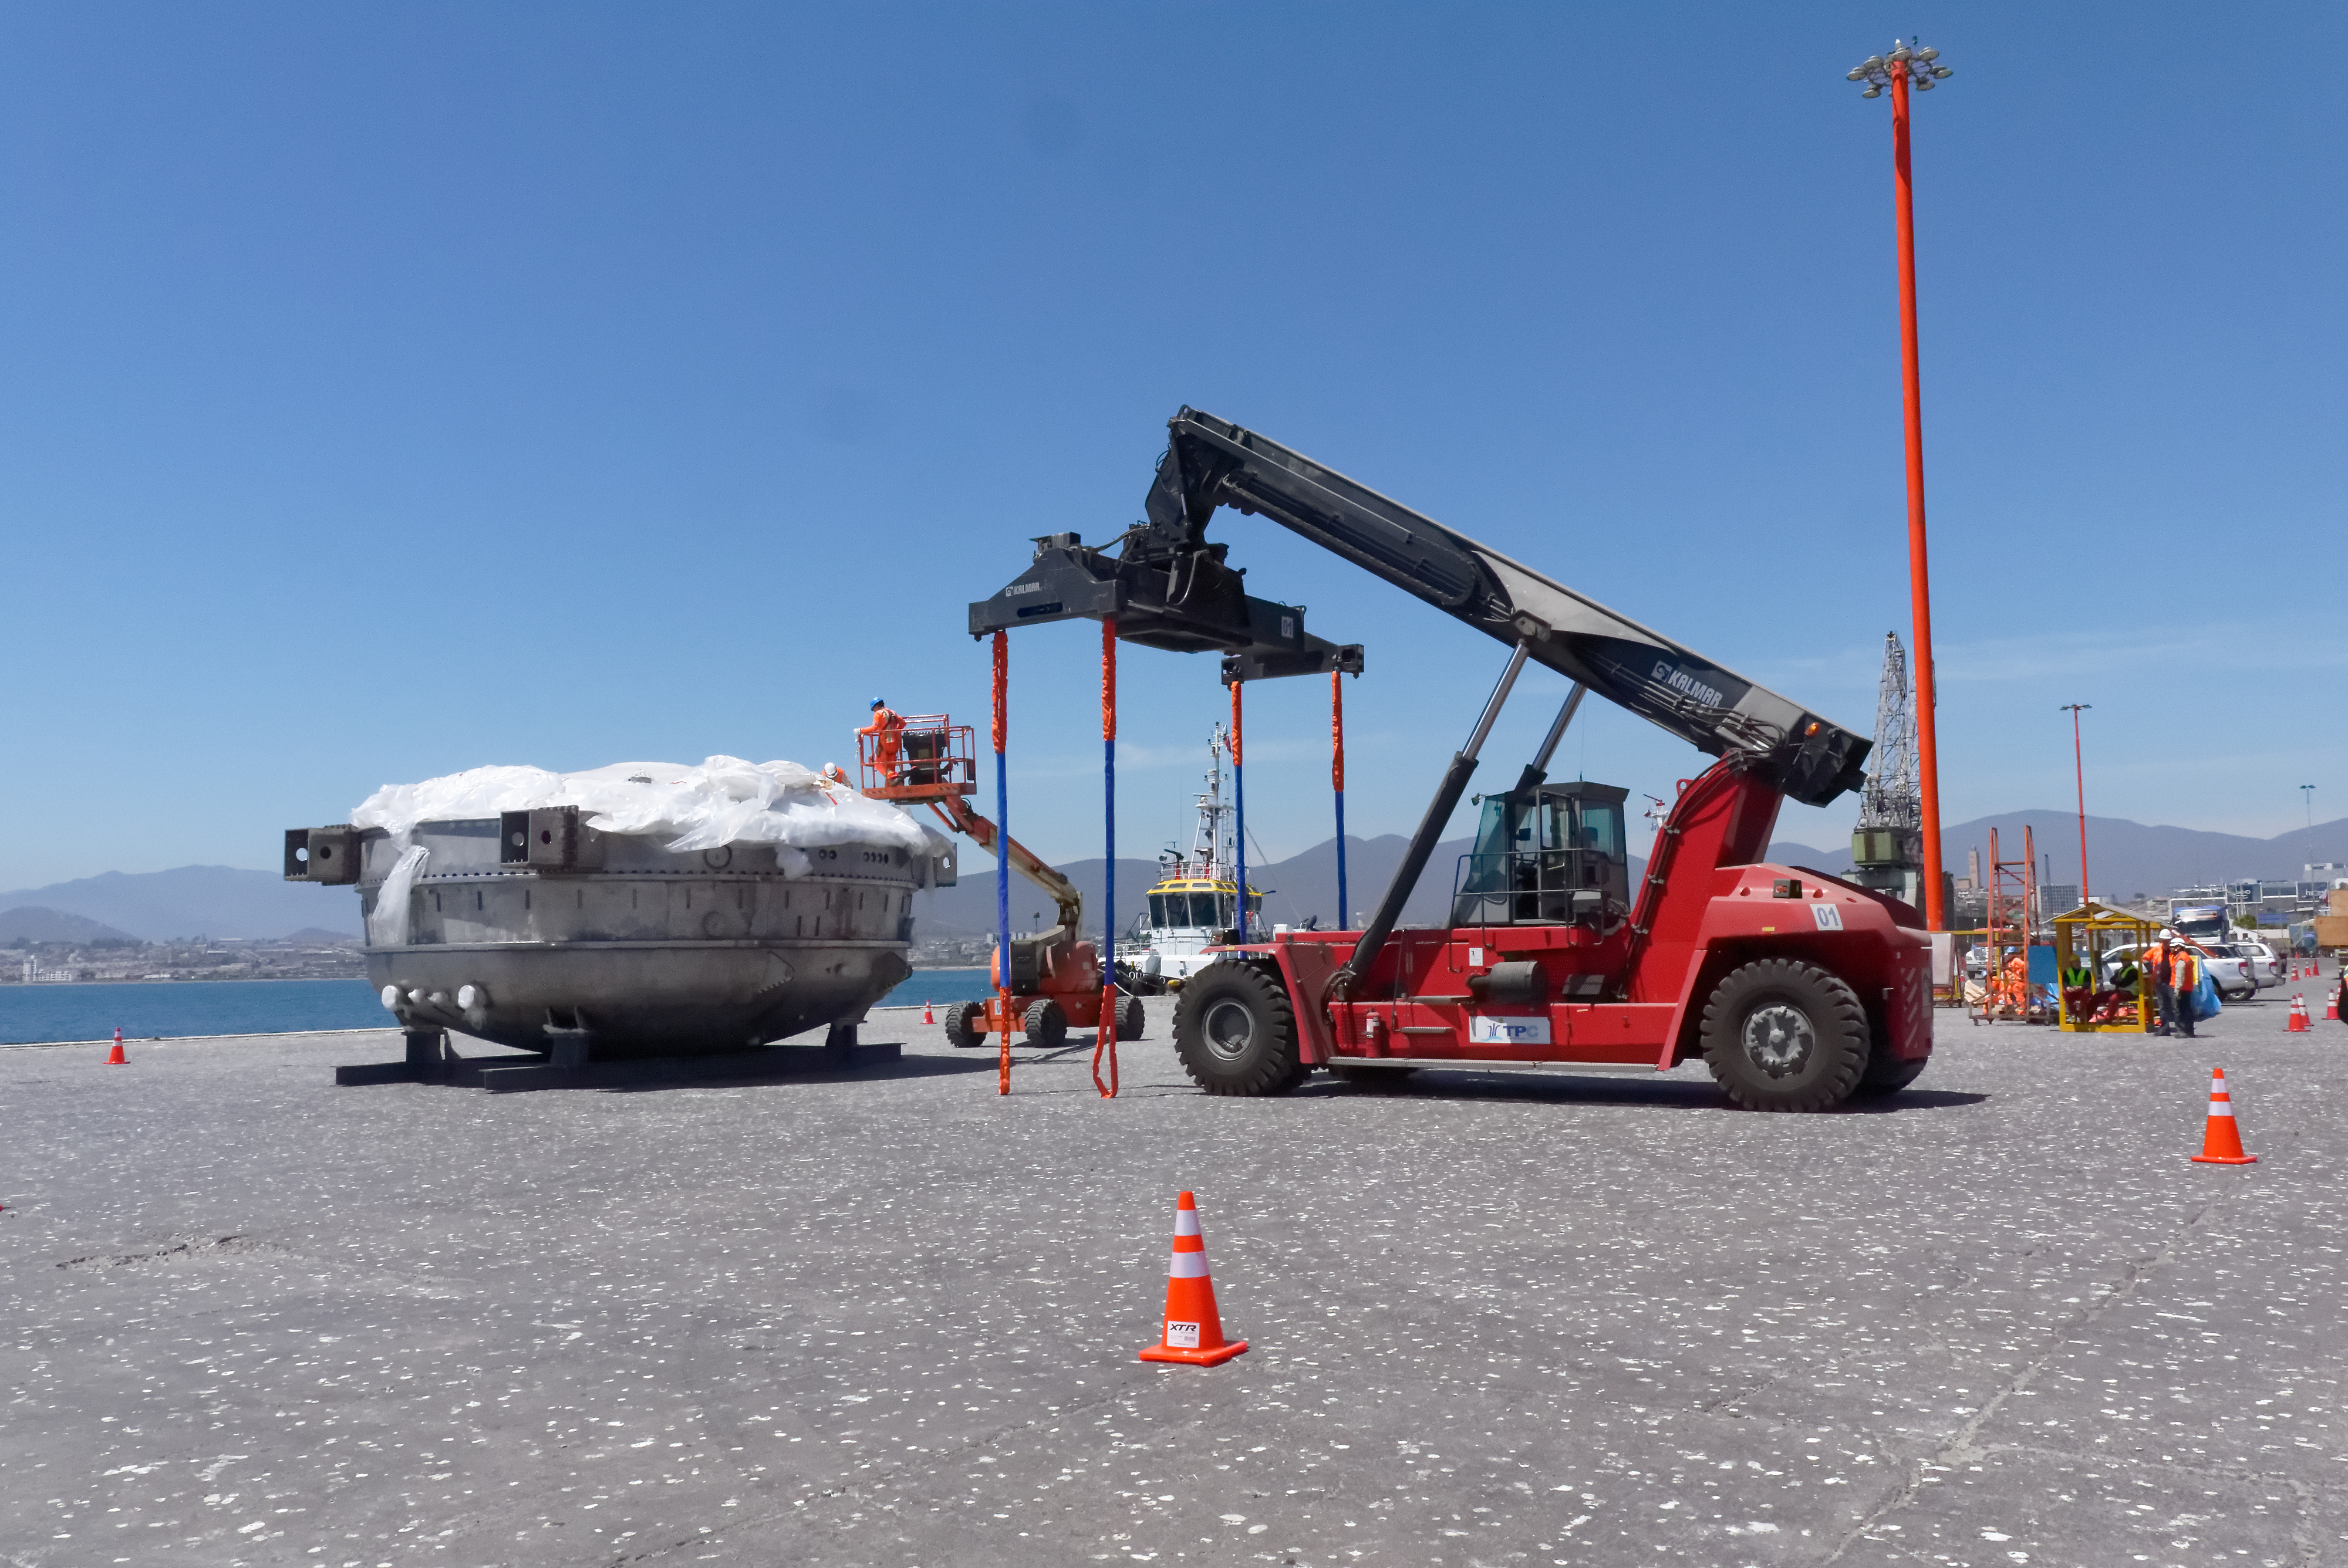

Coating Chamber Arrives in Chile

The LSST Coating Chamber arrived at the Port of Coquimbo on October 25th, after a ocean voyage that began on September 7th in Antwerp, Belgium. For four days after its arrival, the Coating Chamber was prepared, split into two pieces (top and bottom), and loaded onto the specialized transport vehicles that will carry it to the summit of Cerro Pachón.

Credit: Rubin Observatory/NSF/AURA